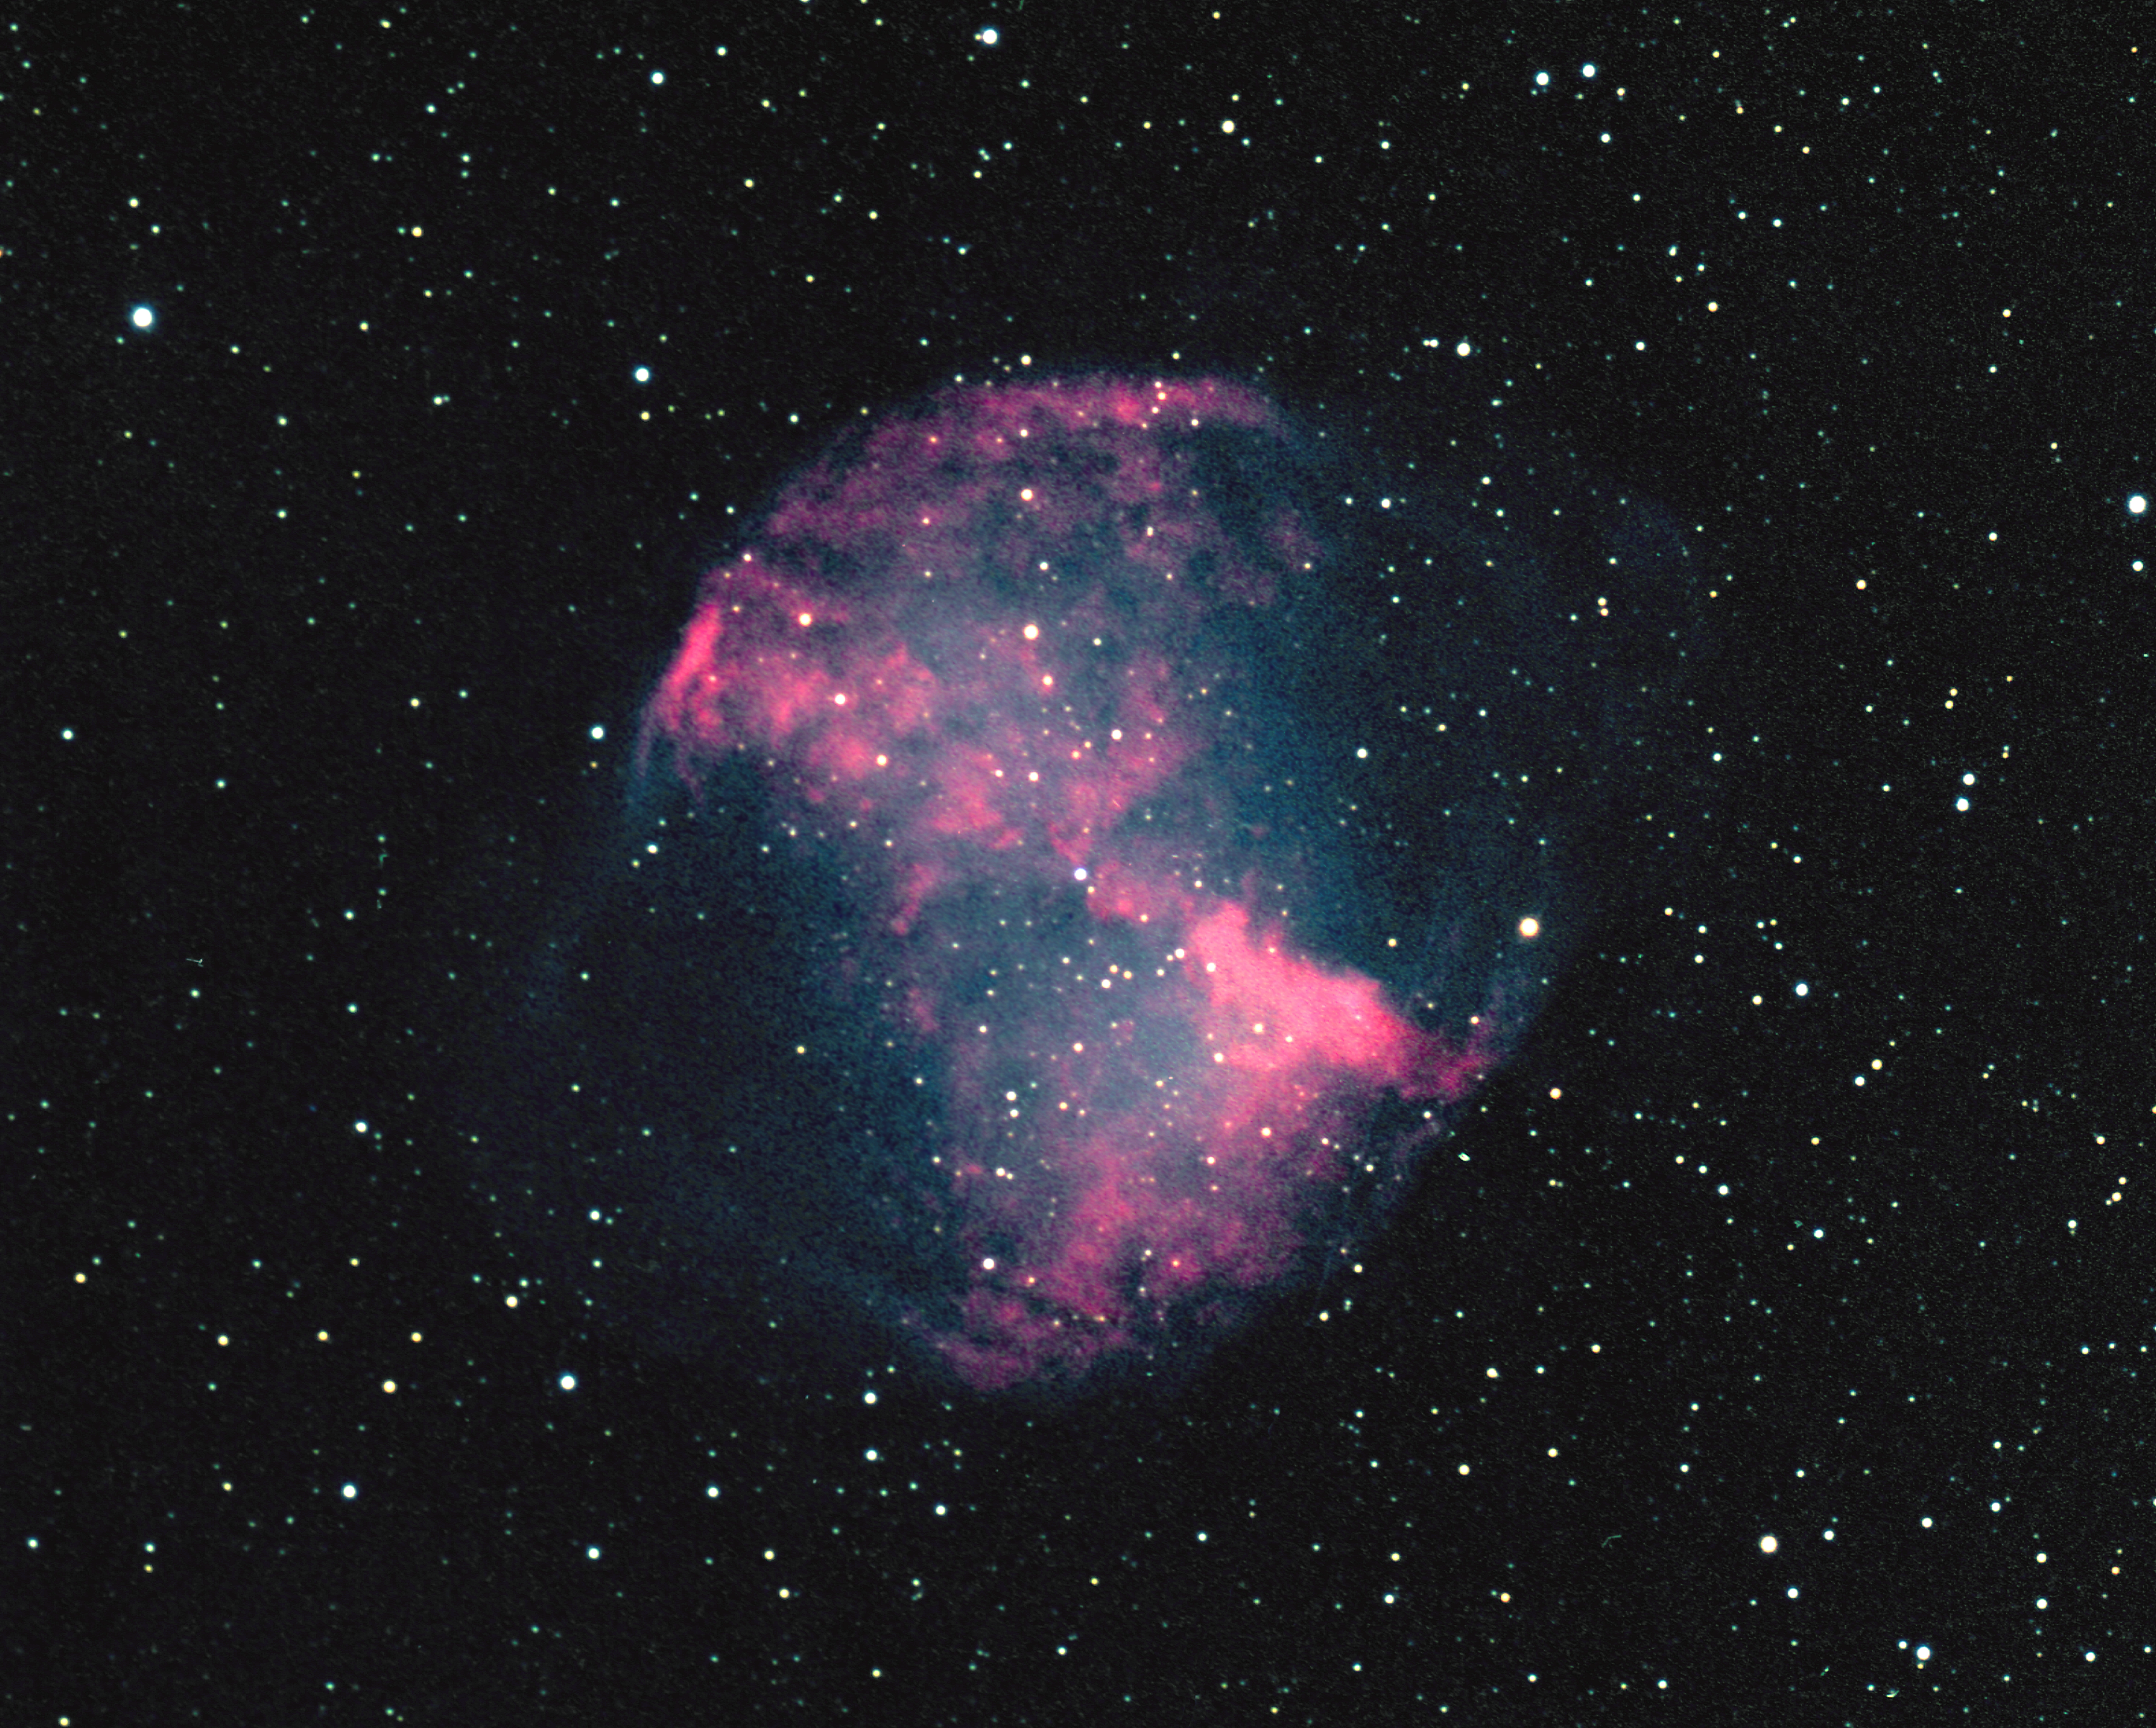

M27, NGC 6853, Dumbbell Nebula

This true color picture was taken using Ektachrome film at the prime focus of the Kitt Peak 4m telescope on July 2nd 1973. This is unusual: normally color images are made by combining black and white images taken through different colored filters. The Dumbbell Nebula (M27, NGC6853) is a planetary nebula in Vulpecula, whose central blue star continues to ionize the surrounding gas. The designation is now a historical curiosity, as these nebulae are believed to be a normal stage in stellar evolution involving the expulsion of significant matter back into the interstellar medium, and not to be connected in any way with the formation of planetary systems. At a distance of approximately 850 light-years, this is one of the closest known planetary nebulae: however, as with all planetary nebulae this distance is not very well known and could be wrong by even as much as a factor of two. Photograph by Bill Schoening.

Credit: Bill Schoening/NOIRLab/NSF/AURA